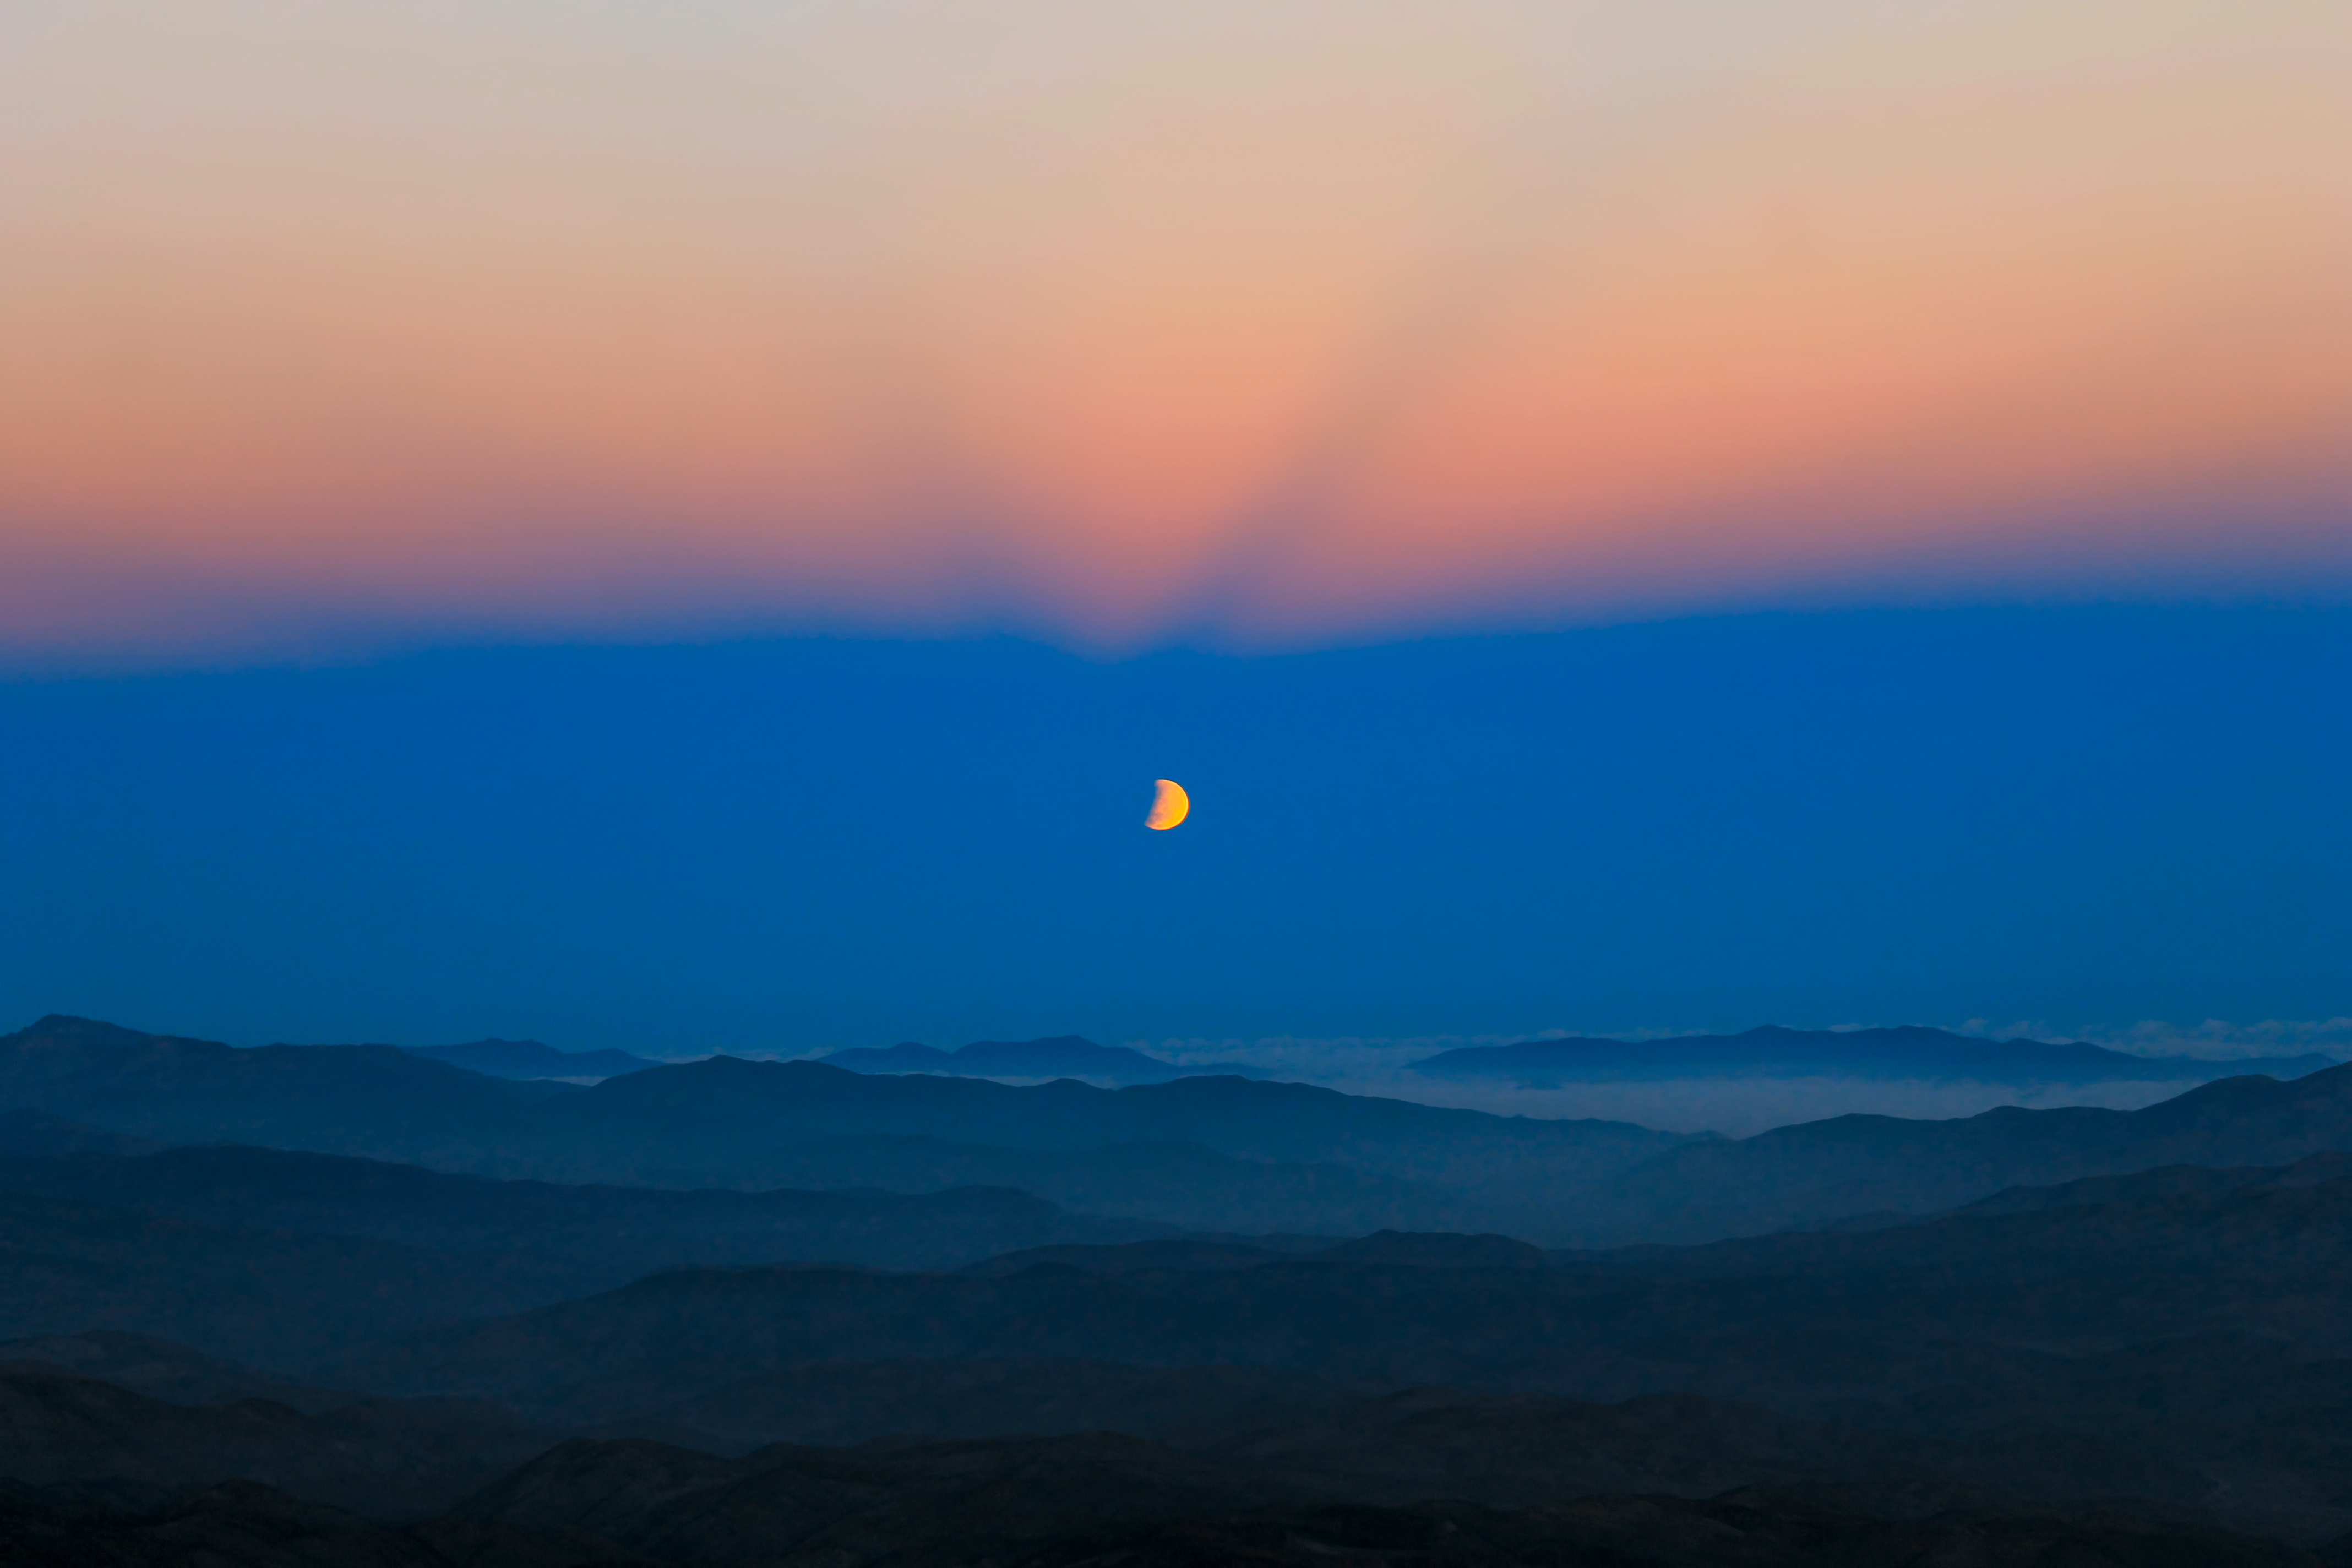

Moon eclipse seen from La Silla

View to the partial lunar eclipse on 4th June 2012 in Earth shadow, followed by anticrepuscular rays, taken from La Silla.

Credit: ESO/F. Char